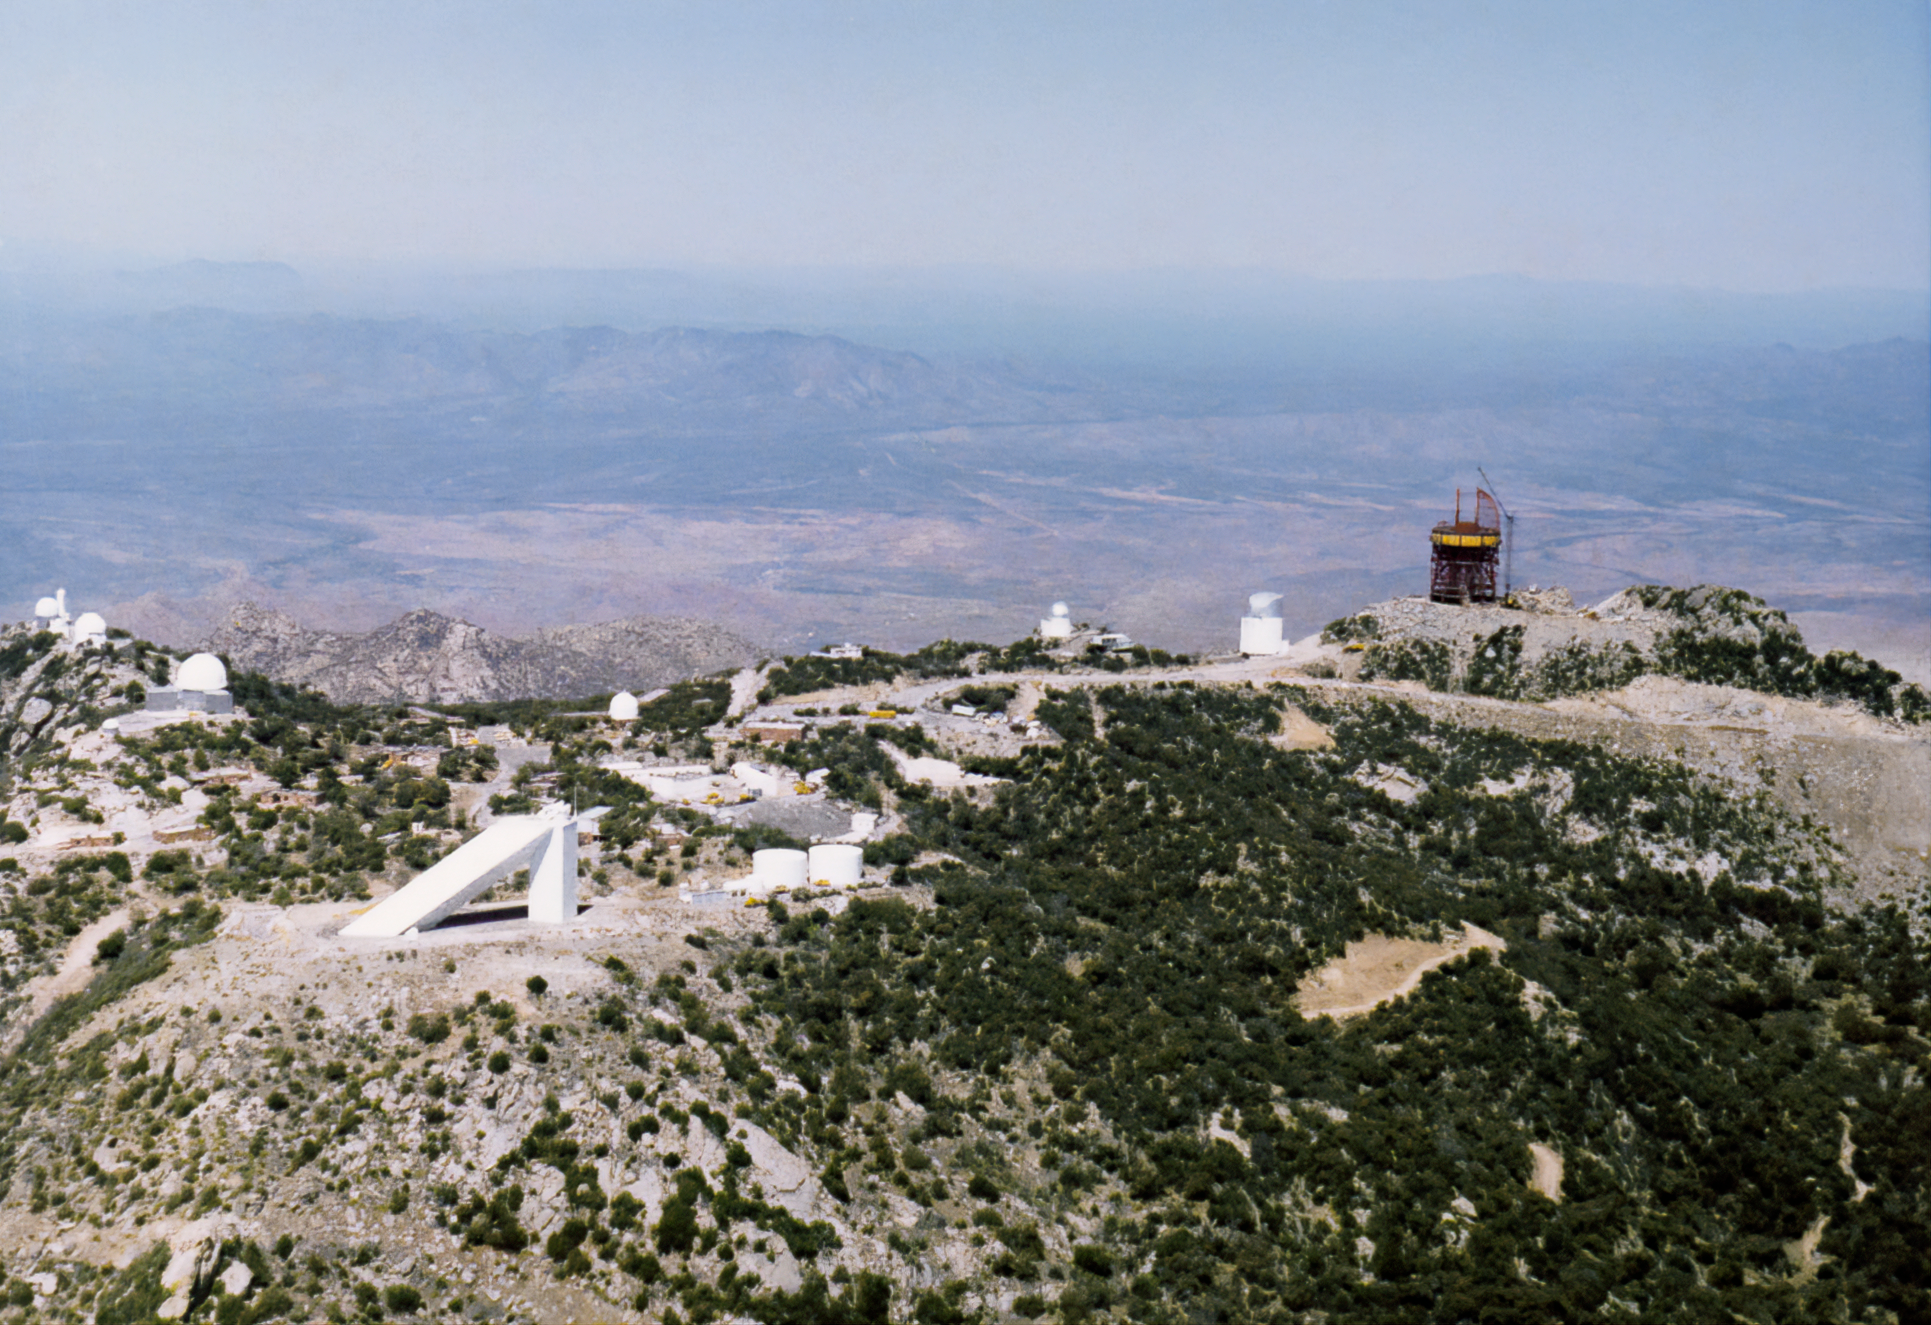

Aerial View of Kitt Peak

An aerial view of Kitt Peak National Observatory with the Nicholas U. Mayall 4-meter Telescope still under construction.

Credit: NOIRLab/AURA/NSF